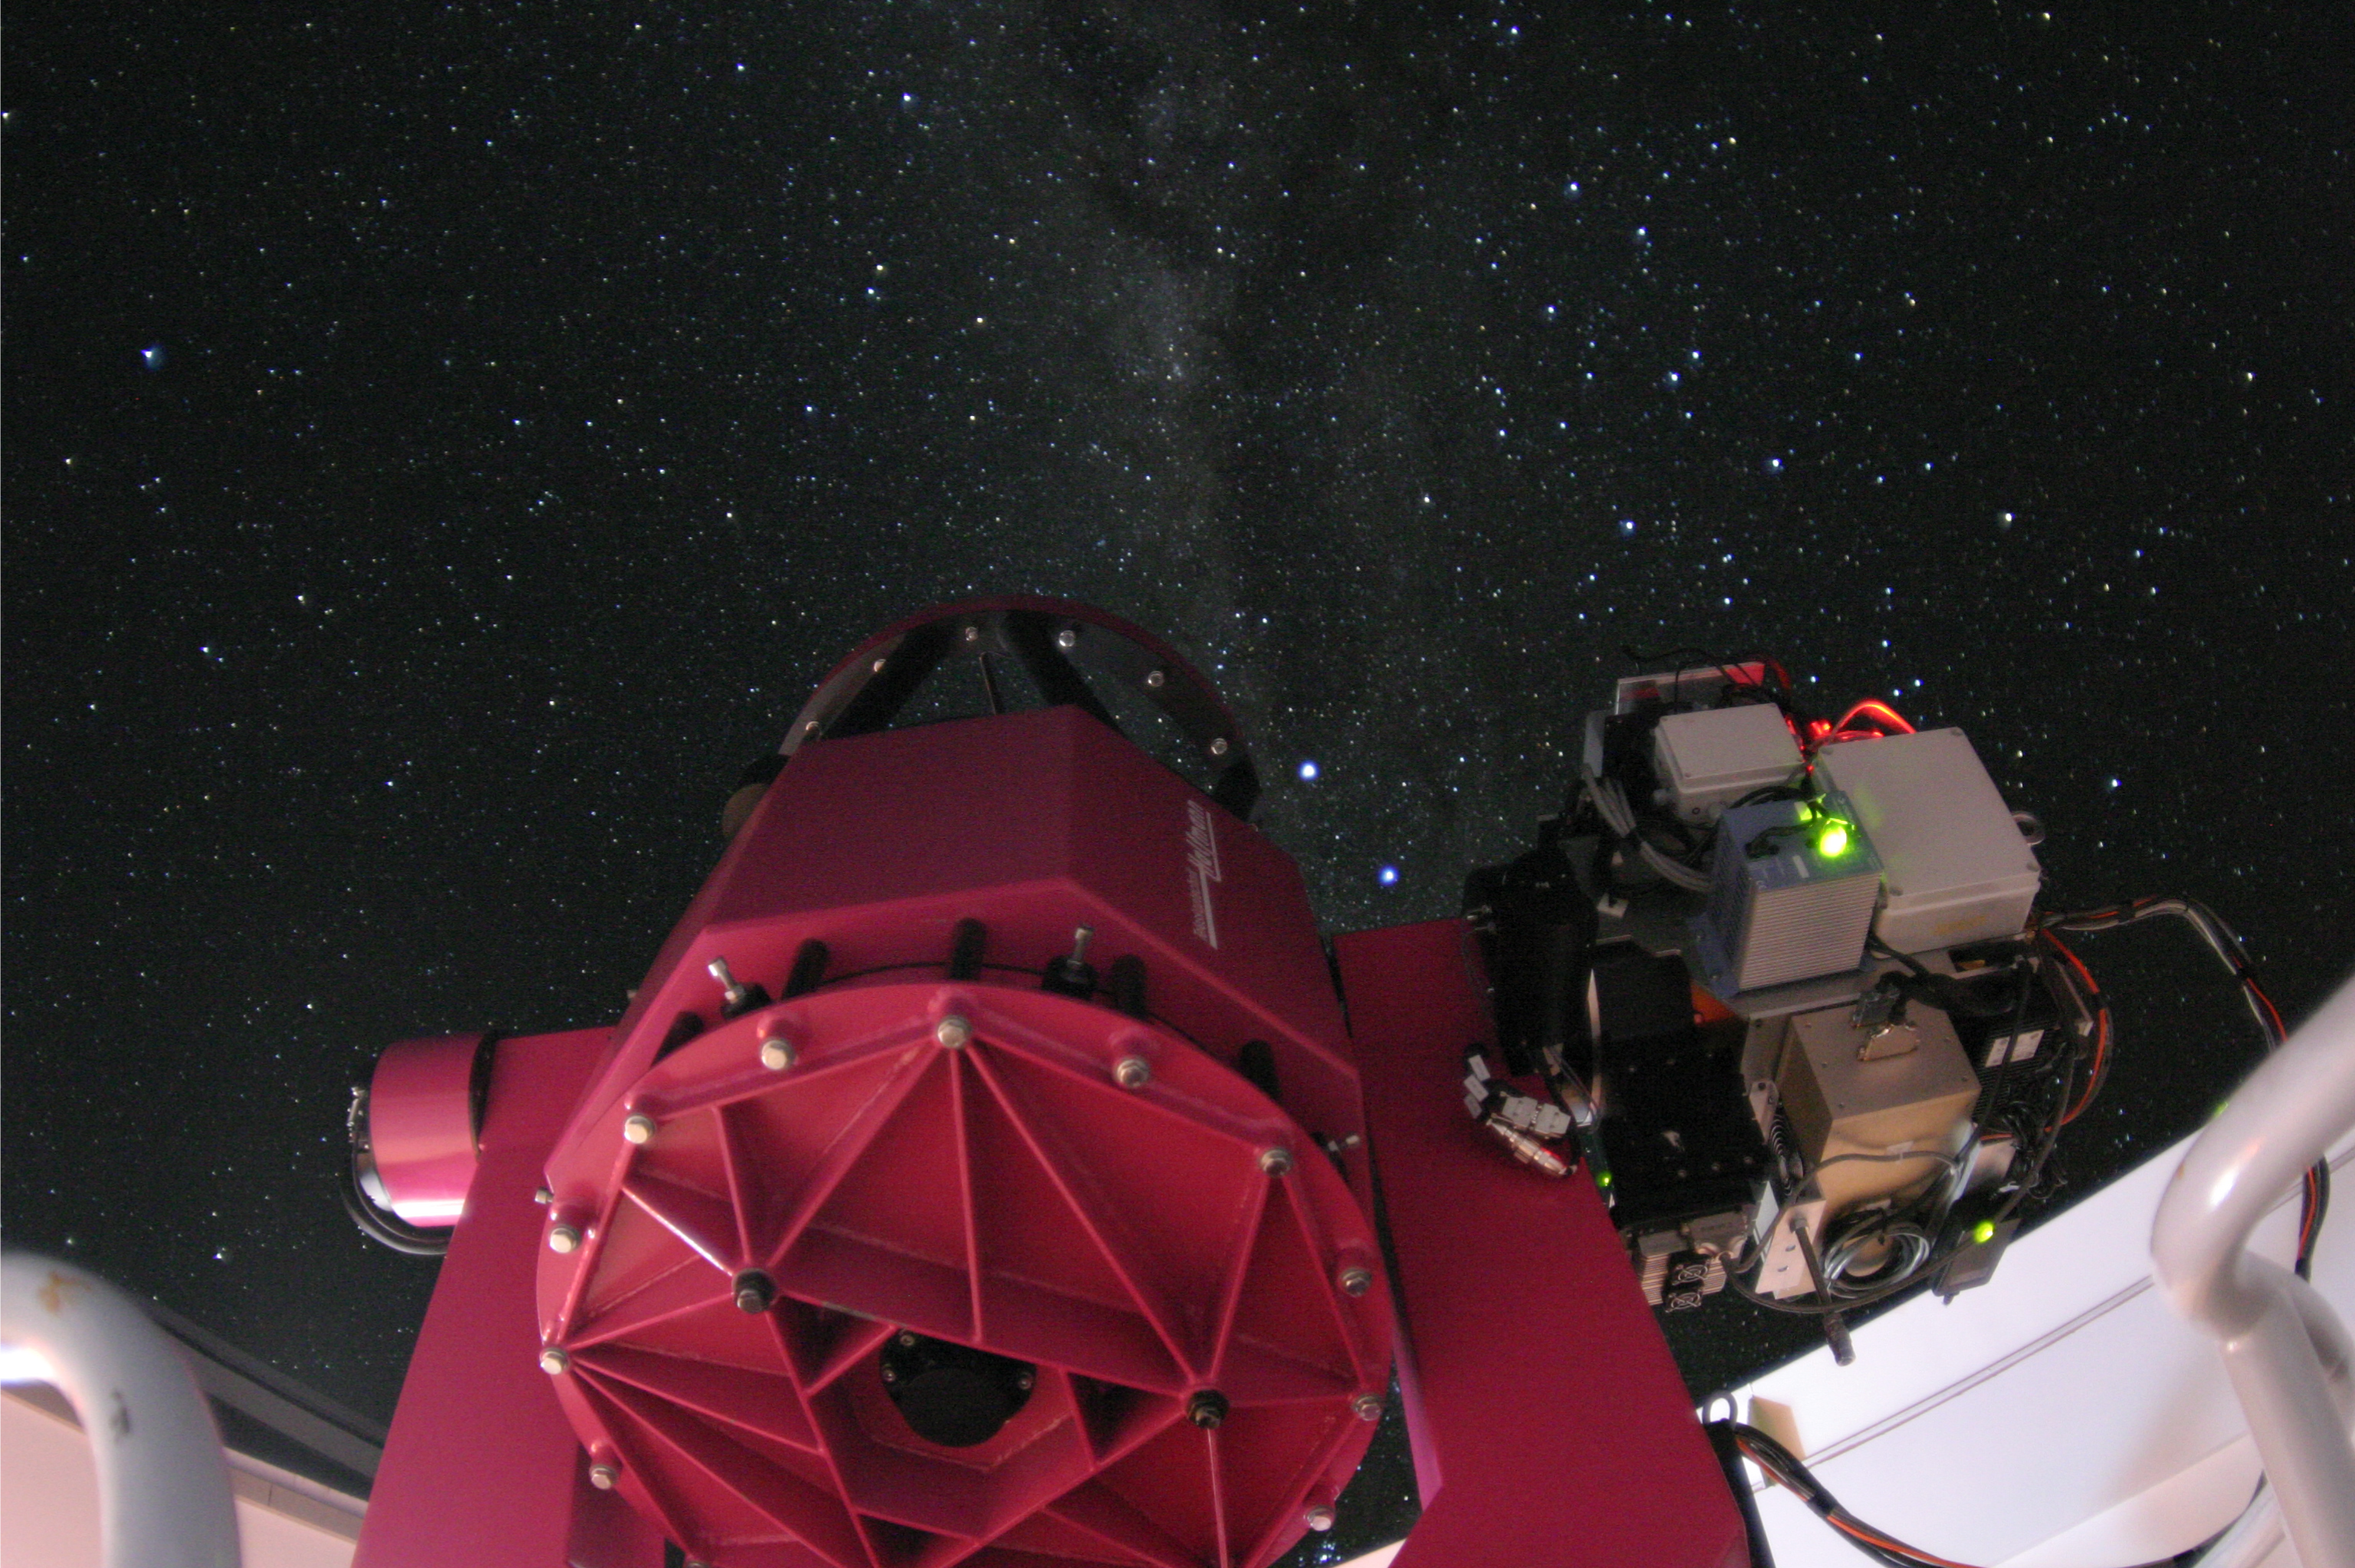

The REM Telescope

The Rapid Eye Mount (REM) telescope is a 60 cm rapid-reaction automatic telescope at La Silla Observatory. It is dedicated to the follow-up of gamma-ray bursts.

Credit: ESO/P.Aniol